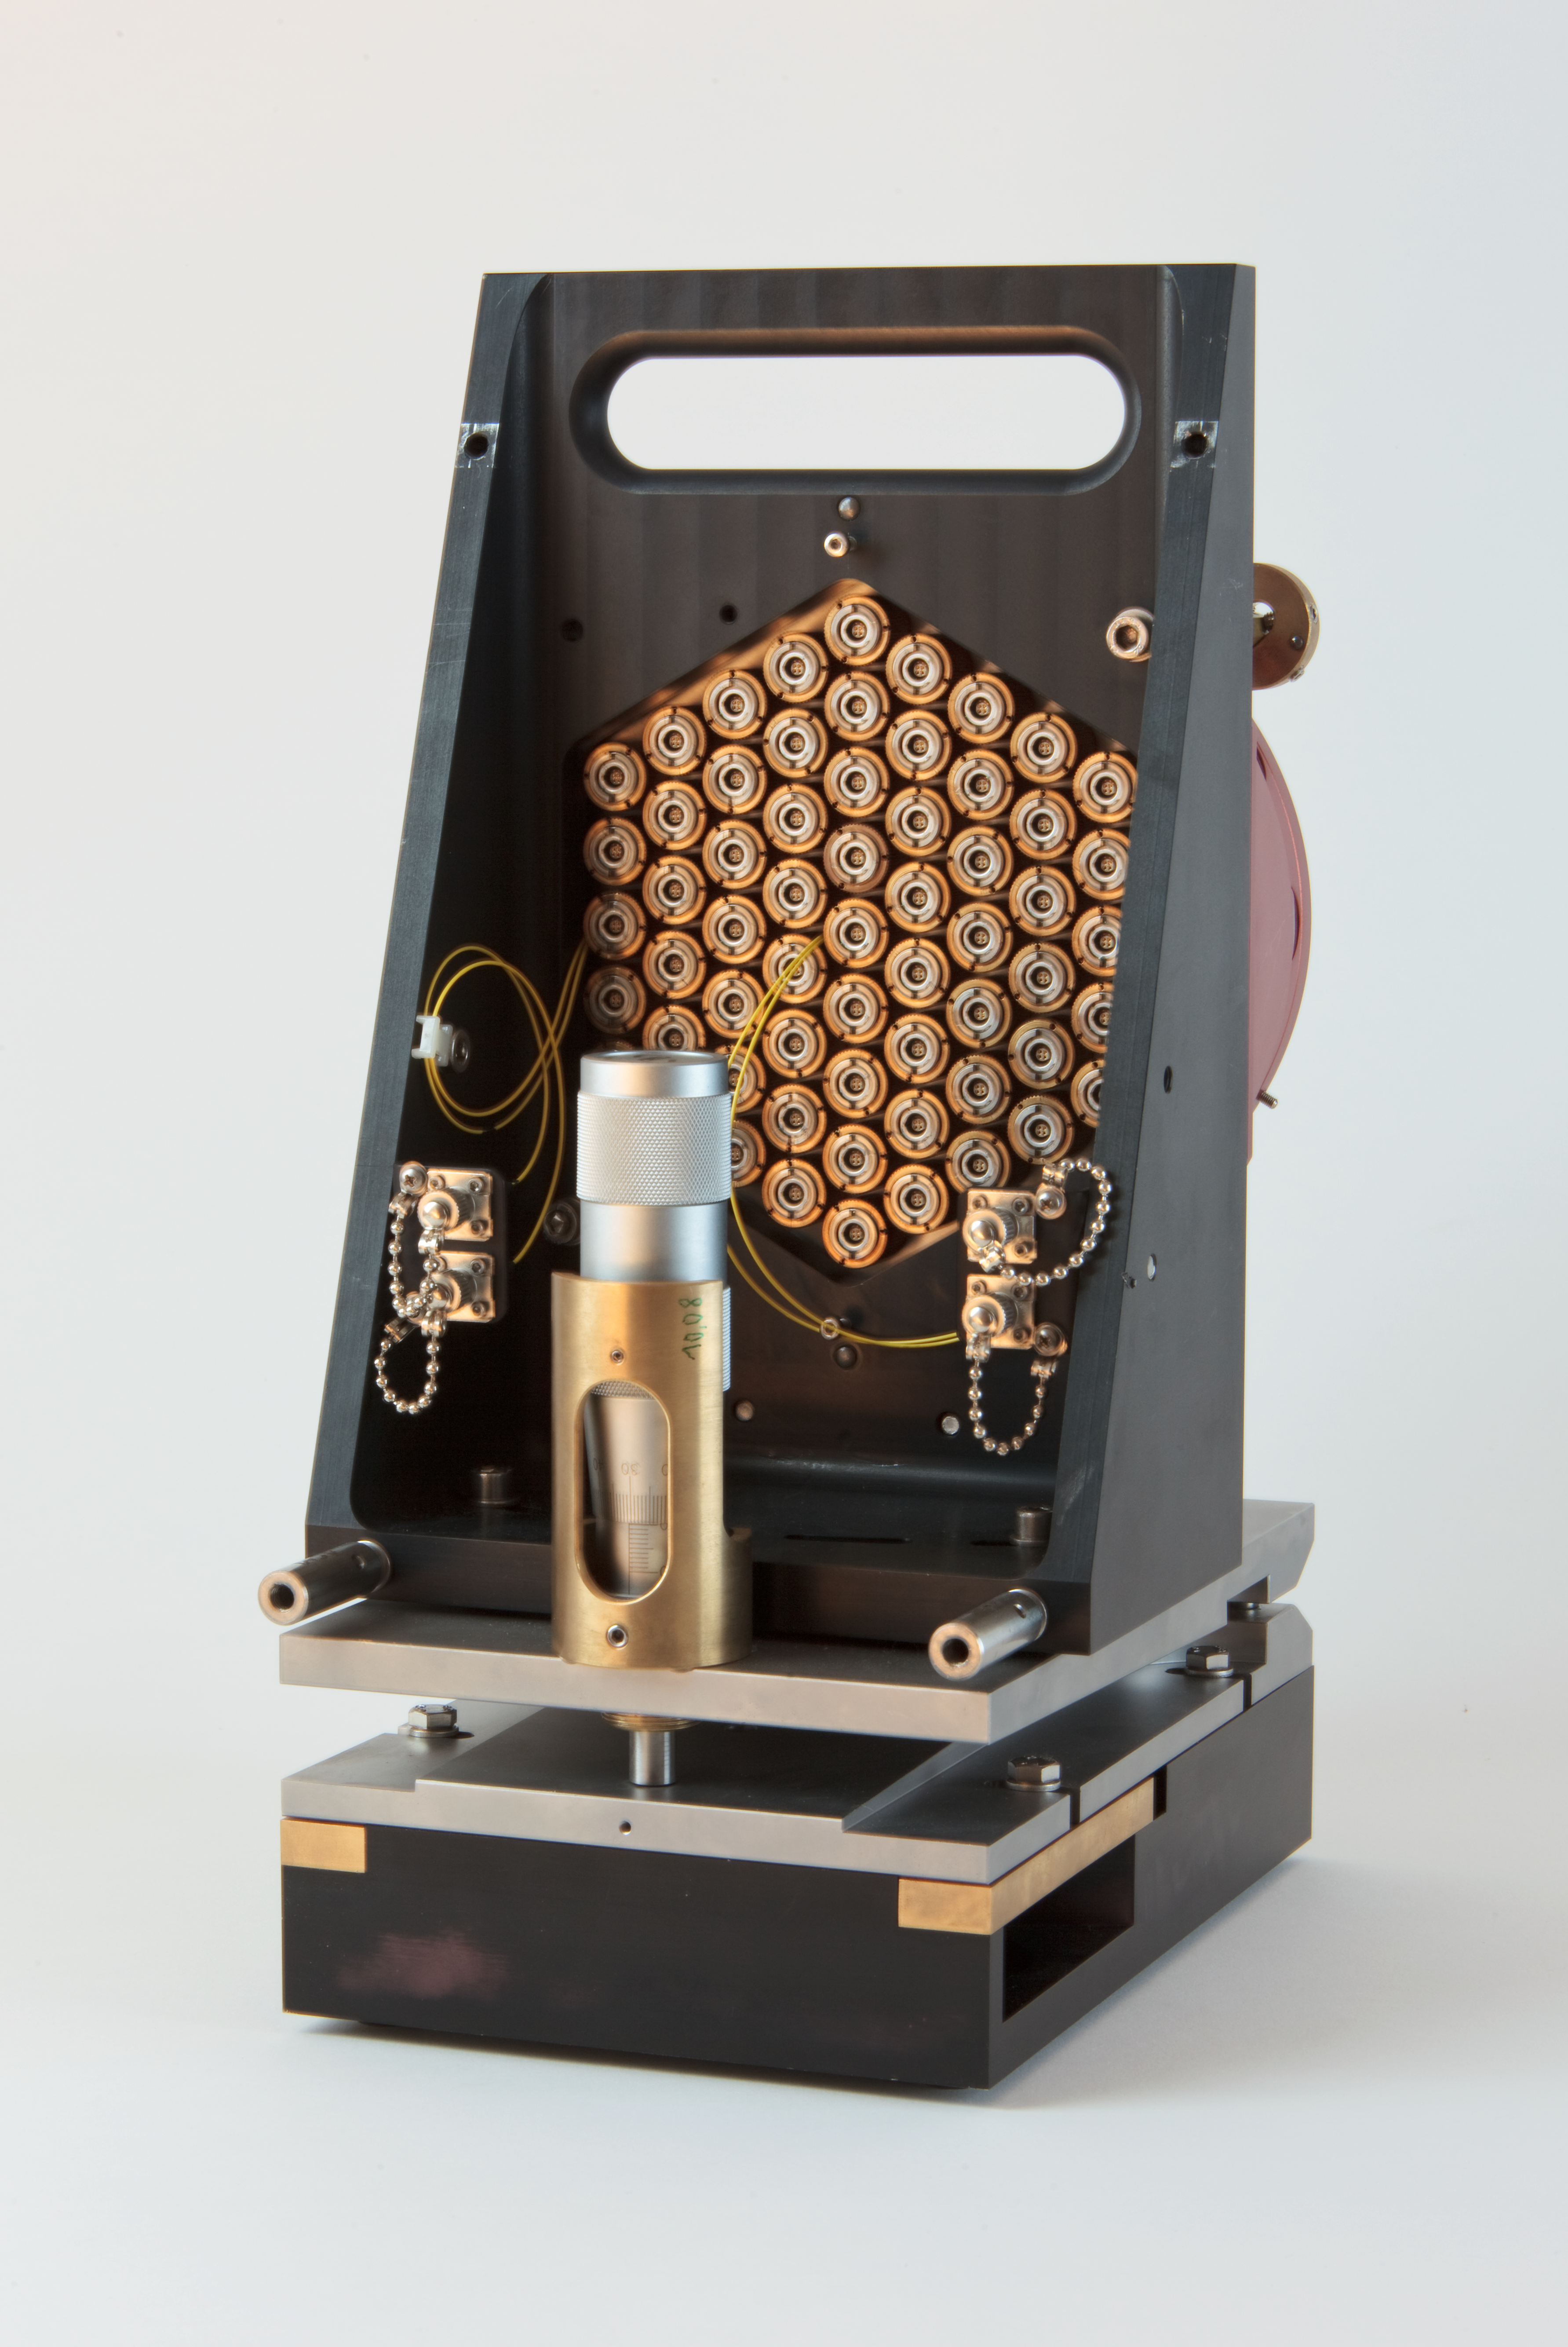

ELT scaled segmented mirror

The segmented mirror planned to be used in the European Extremeley Large Telescope (ELT). The telescope will be the most powerful ground-based telescope ever constructed.

Credit: ESO